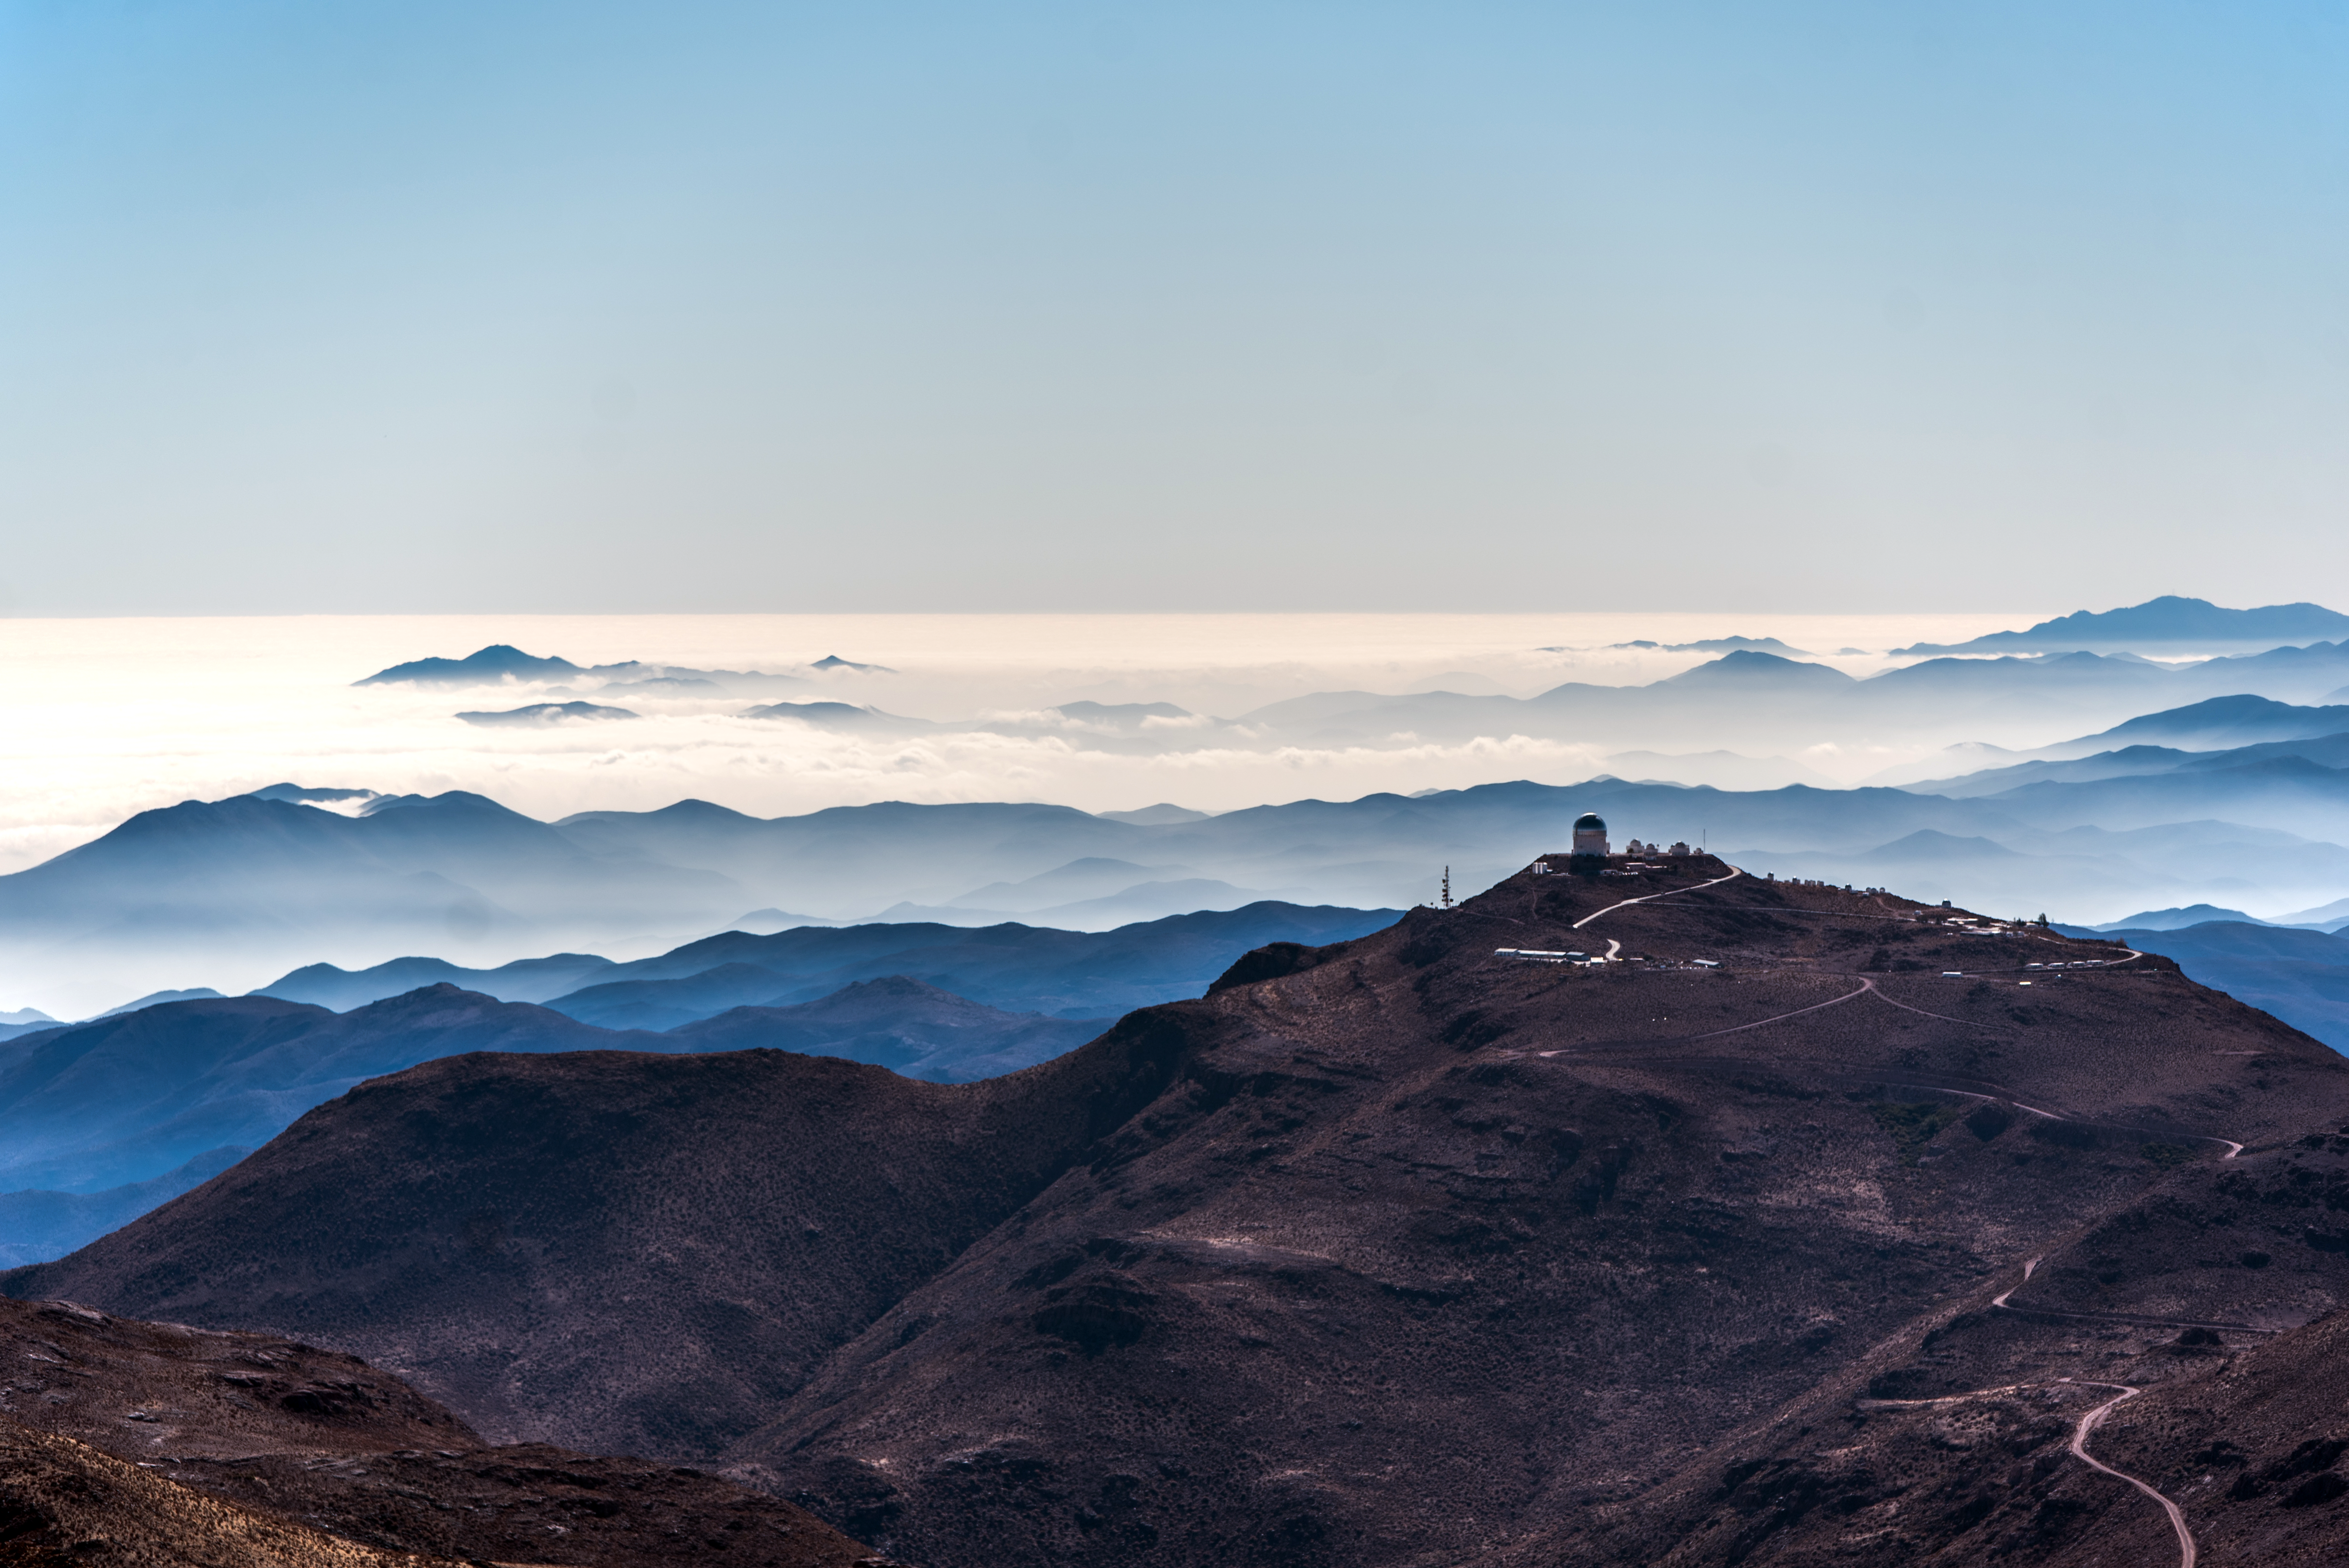

Cerro Tololo Inter-American Observatory on 11 August 2021

Photo of Cerro Tololo Inter-American Observatory taken during the visit of the Chilean Minister of Science, Technology, Knowledge and Innovation, Andrés Couve to Cerro Pachón in Chile on 11 August 2021.

Credit: Chilean Ministry of Science, Technology, Knowledge and Innovation/NOIRLab/NSF/AURA